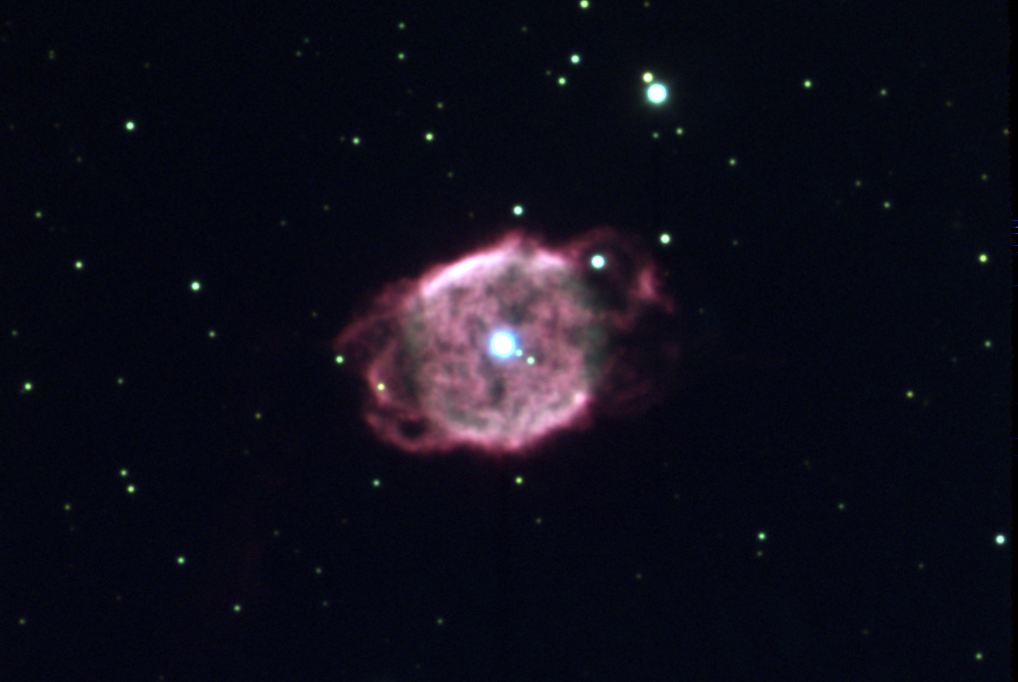

Planetary nebula NGC 40

This is a combination of seven exposures through B, V and R filters taken in November of 1996 at the 3.5-meter WIYN telescope. Planetary nebula NGC40 is a low-excitation nebula in the constellation of Cepheus, about 4000 light-years away from Earth. The central star is fairly bright (about magnitude 11.6), has a mass of around 0.7 solar masses, and is much hotter than would be expected just from the properties of the surrounding nebula. This is because its temperature of around 90000 degrees should be hot enough to excite the nebula to a much higher ionization state than is found. This suggests the presence of shielding material between the star and the glowing nebula. Such higher density material could form in the shock interface between the fast wind (about 1800km/s) from the central star and the nebular shells themselves. The nebular material covers about 25% of the sky as viewed by the central star, implying rather asymmetric mass-loss from the star in its asymptotic giant branch stage. NGC40 has an extended halo, not seen here, probably caused by earlier mass ejection. Location: 00 13.0 +72 32 (2000), size: about 0.6 light-years across.

Credit: WIYN/NOIRLab/NSF